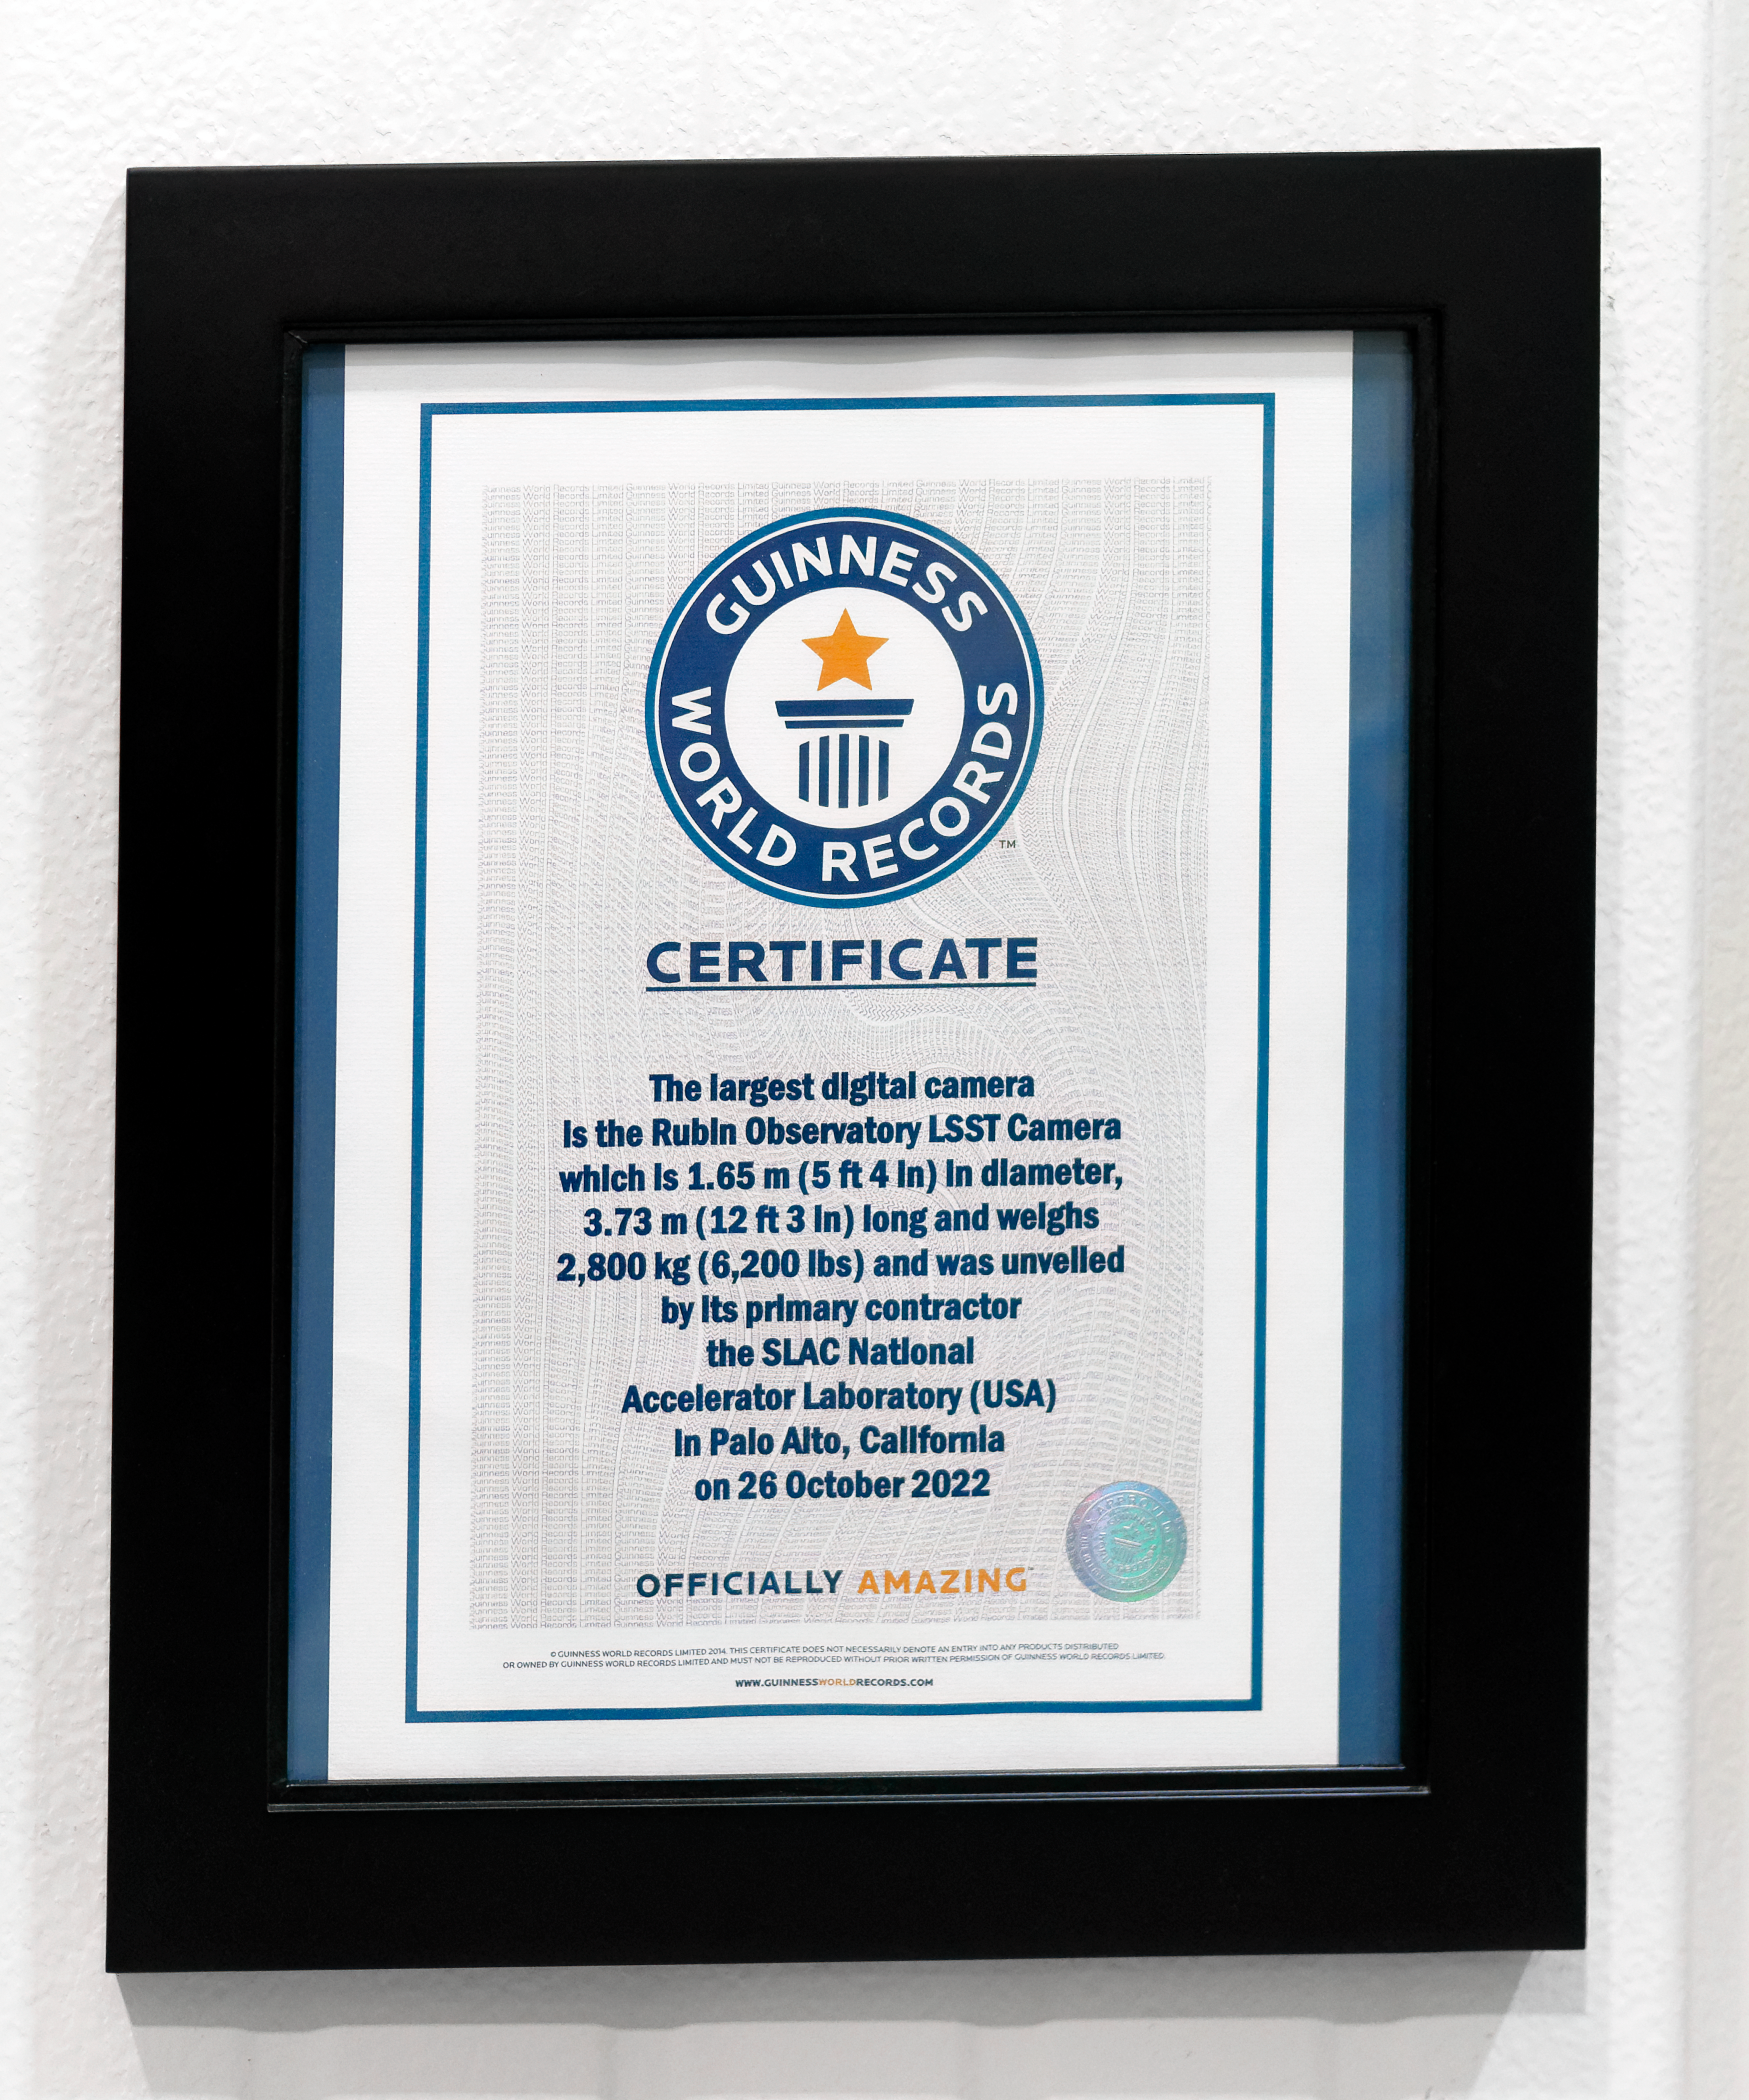

Rubin's Record-setting Camera

Rubin was recognized by the Guiness Book of World Record for having the highest-resolution digital camera and the largest lenses in the world.

Credit: RubinObs/NOIRLab/SLAC/NSF/DOE/AURA/W. O'Mullane